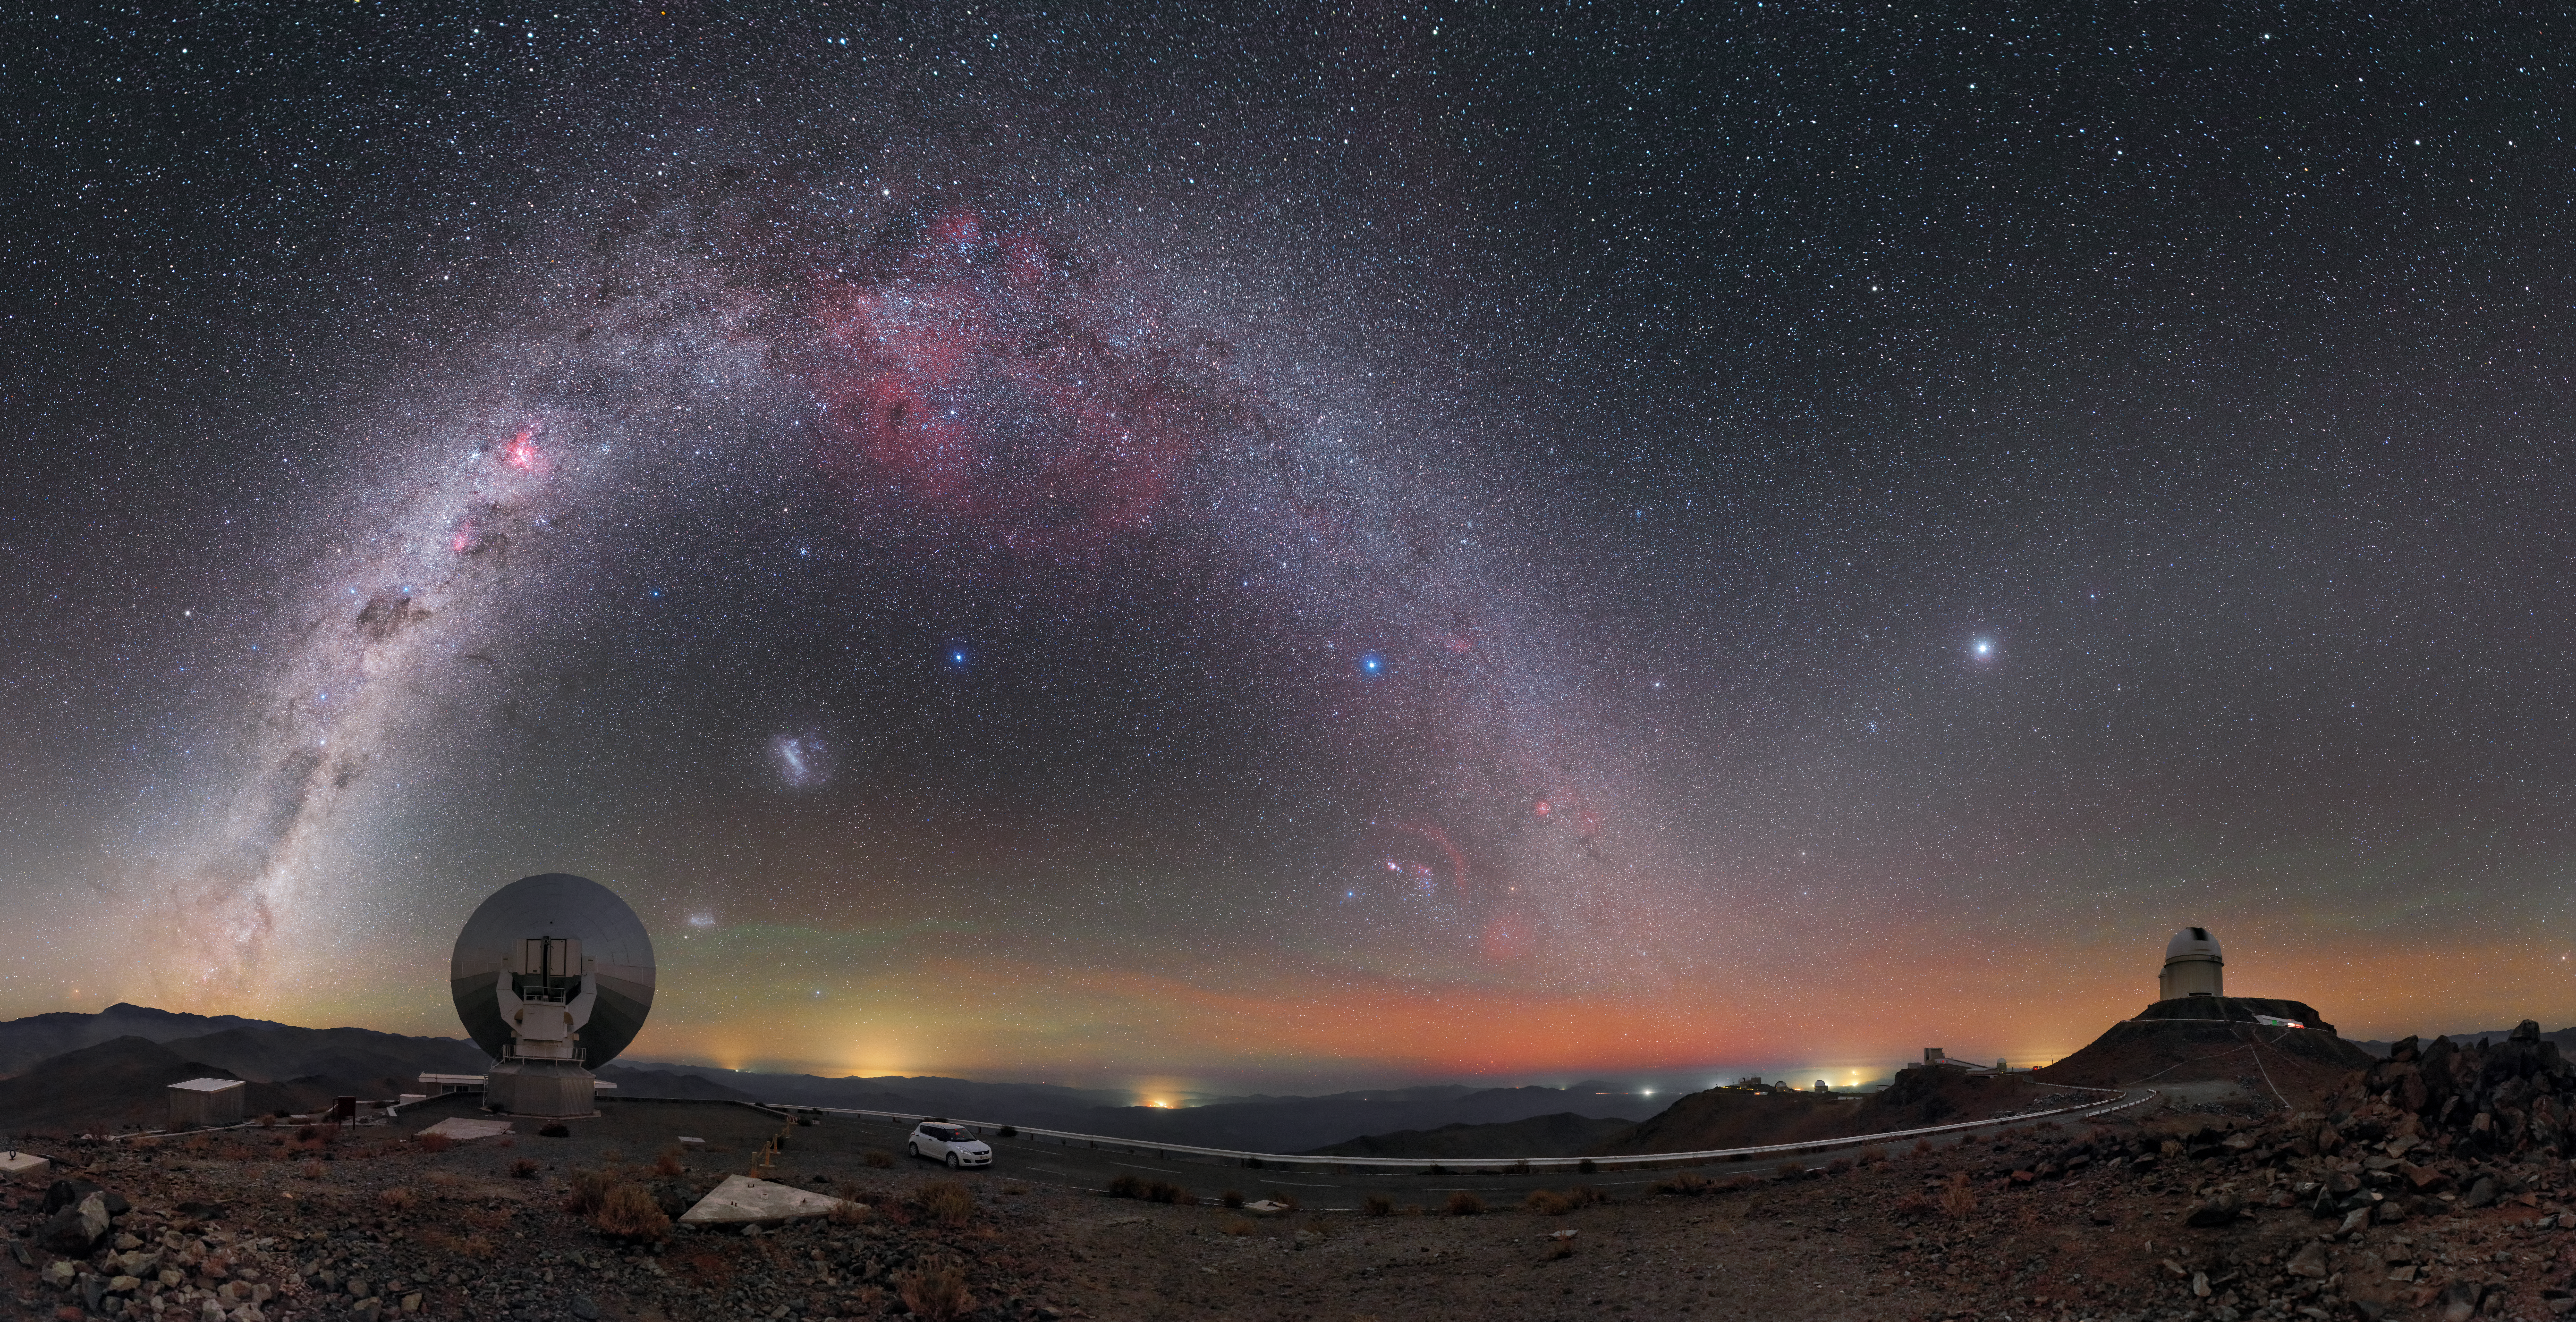

Under the celestial arch

In this spectacular image, taken by ESO Photo Ambassador Petr Horálek, we see the bright arc of the Milky Way stretching across the sky above ESO’s La Silla Observatory in Chile. On the ground are the dome of ESO’s 3.6-metre optical telescope (on the right) and the silvery dish of the Swedish-ESO submillimetre telescope (on the left). Even though it was decommissioned in 2003 to make way for the more advanced APEX and ALMA instruments, the Swedish-ESO dish still seems to be gazing longingly at the sky, perhaps hoping for another chance to explore the mysteries of the heavens.

The Milky Way dominates this image, showing clearly why La Silla is one of the best astronomical sites in the world, famed for its dark skies and clear air. From the peak of the bright arc hangs a striking red feature known as Gum Nebula. This, like similar regions along the band of the Milky Way, is an emission nebula, where gas is made to glow by radiation emitted from nearby bright stars. The bright band of the Milky Way is broken up by dark filaments of dust, wherein stars are forming, stars that will add to the spectacle in the millennia to come.

Sitting under the arc is one of the Milky Way’s companion dwarf galaxies, the Large Magellanic Cloud; below it, just to the right of the Swedish-ESO dish, is the second such companion, known unsurprisingly as the Small Magellanic Cloud. Over to the right of the image is the planet Jupiter, glowing brightly against the faint glow of the gegenschein, a phenomenon only seen in the darkest skies. A rare sight for most, this magical celestial display is commonplace at astronomical observing sites like La Silla.

Credit: P. Horálek/ESO